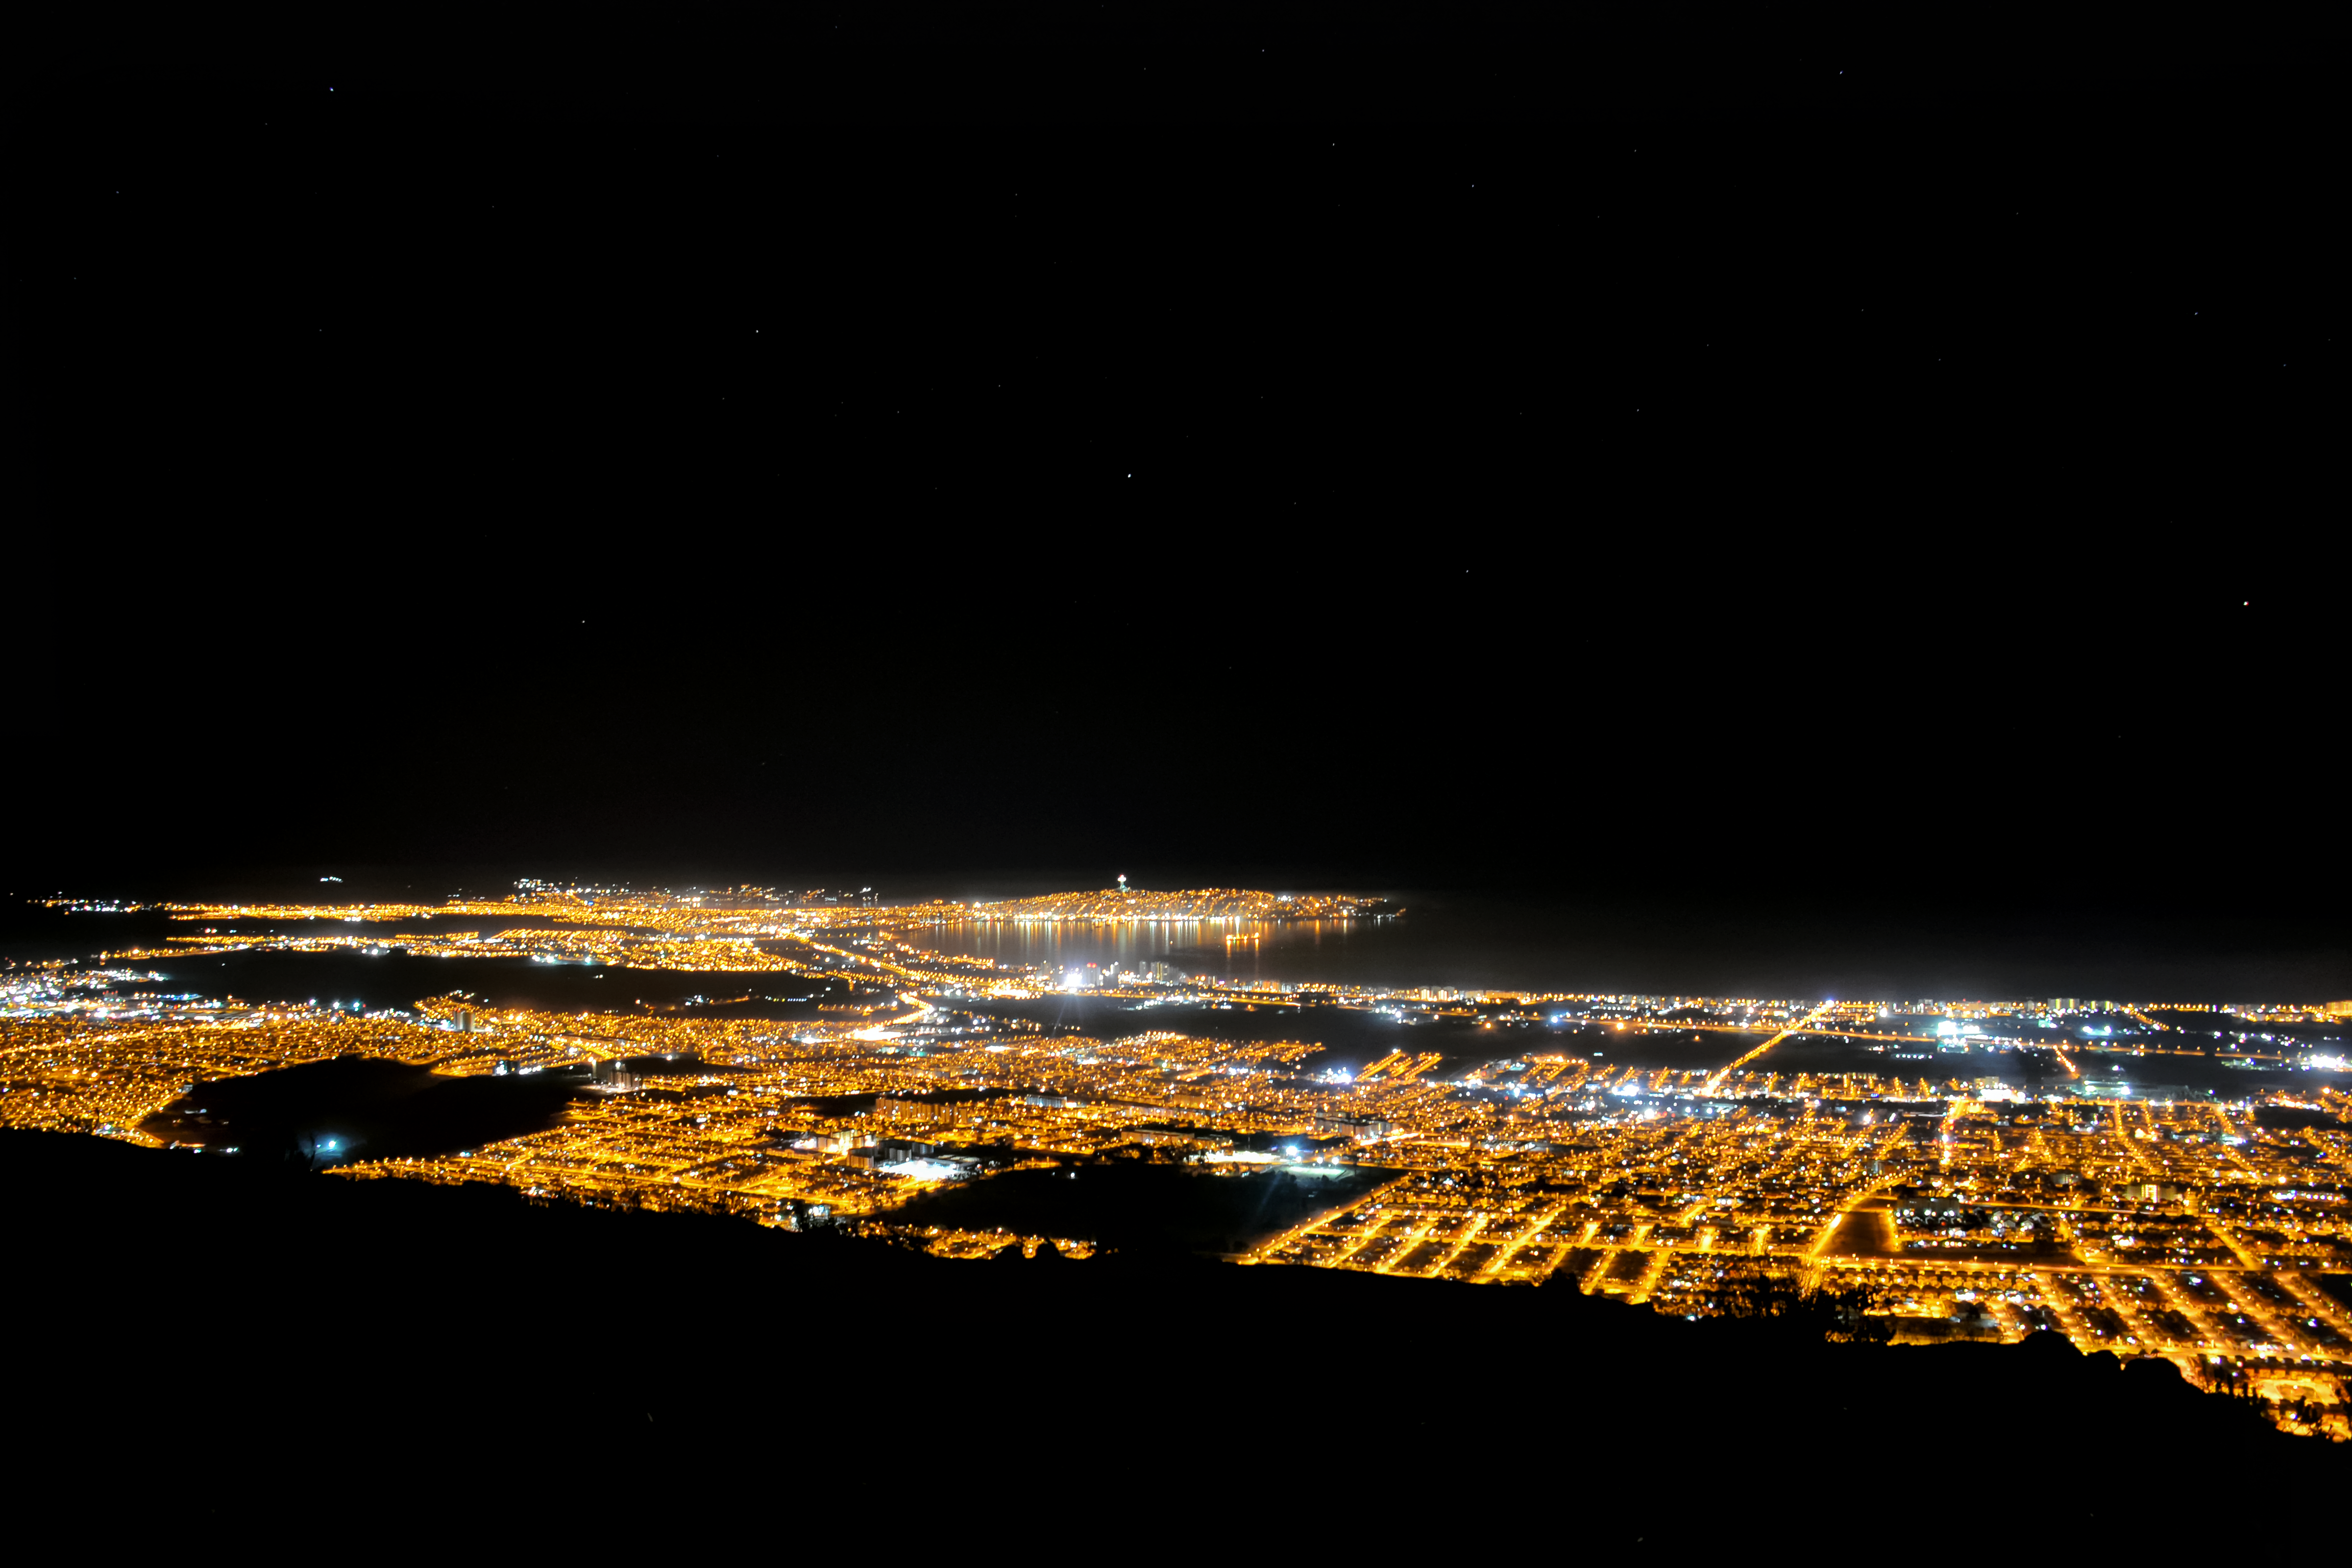

Light pollution from Coquimbo-La Serena metropolitan area in 2016

A panoramic view of the Coquimbo-La Serena metropolitan area in 2016. The orange light is from older high-pressure sodium street lamps, while the white light is from newer LEDs, most of which do not conform to D.S. No 043/2012 (Source: Diario El Día). A large fraction of the white-light sources are outdoor sports facilities.

Credit: NOIRLab/NSF/AURA